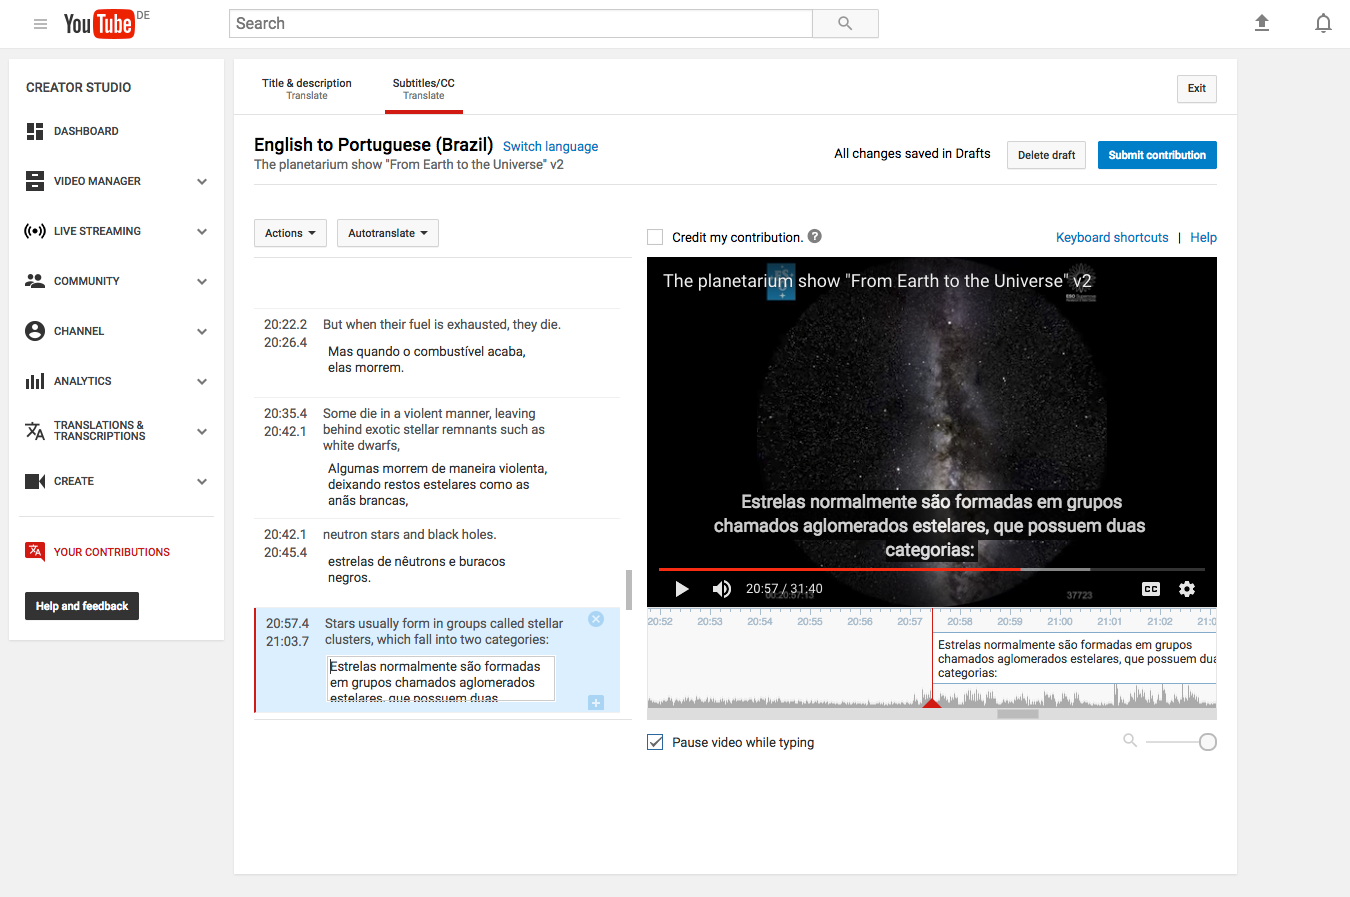

YouTube video translation

Followers of the ESOcast can watch episodes subtitled in multiple languages. The addition of multiple languages reflects the international nature of ESO and astronomy, and makes it easier for astronomy fans around the world to keep up with the latest news from the world’s most productive observatory. This screenshot shows how to contribute with translations of subtitles on YouTube. Read more here.

Credit: ESO